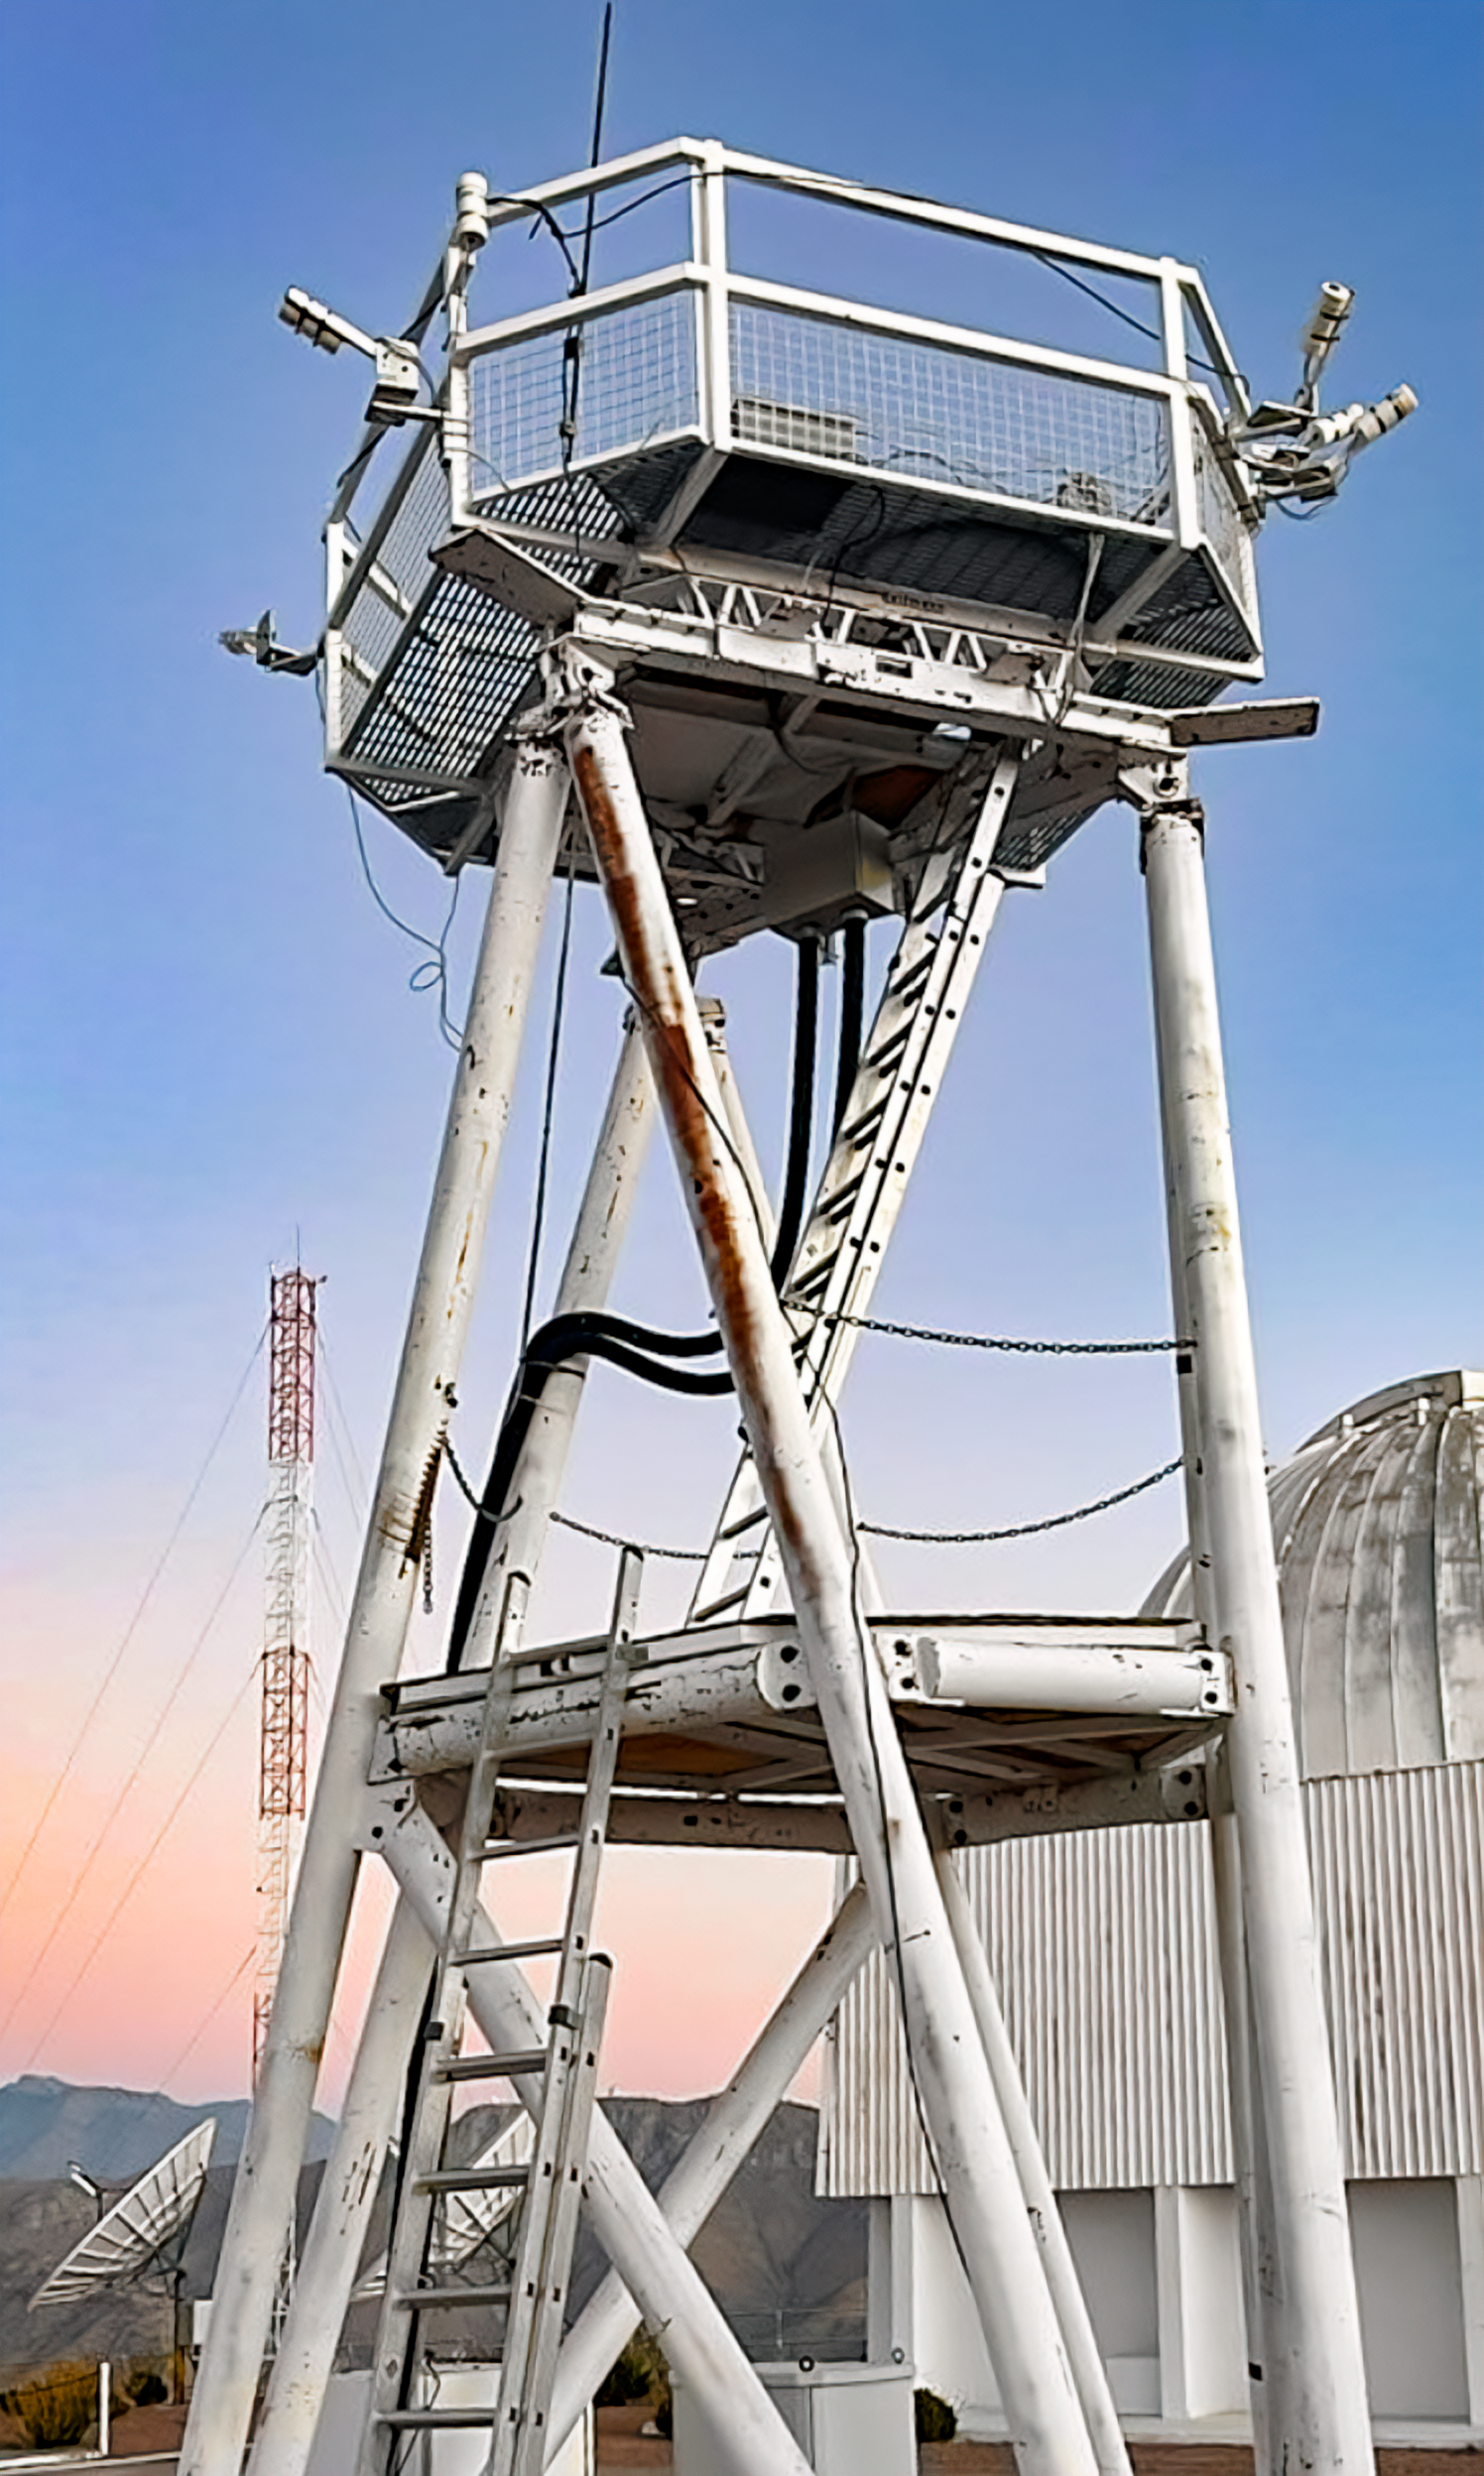

Sky Quality Meters at CTIO

Six Sky Quality Meters can be seen attached to the RINGSS tower at Cerro Tololo Inter-American Observatory.

Credit: CTIO/NOIRLab/NSF/AURA/W. Liu